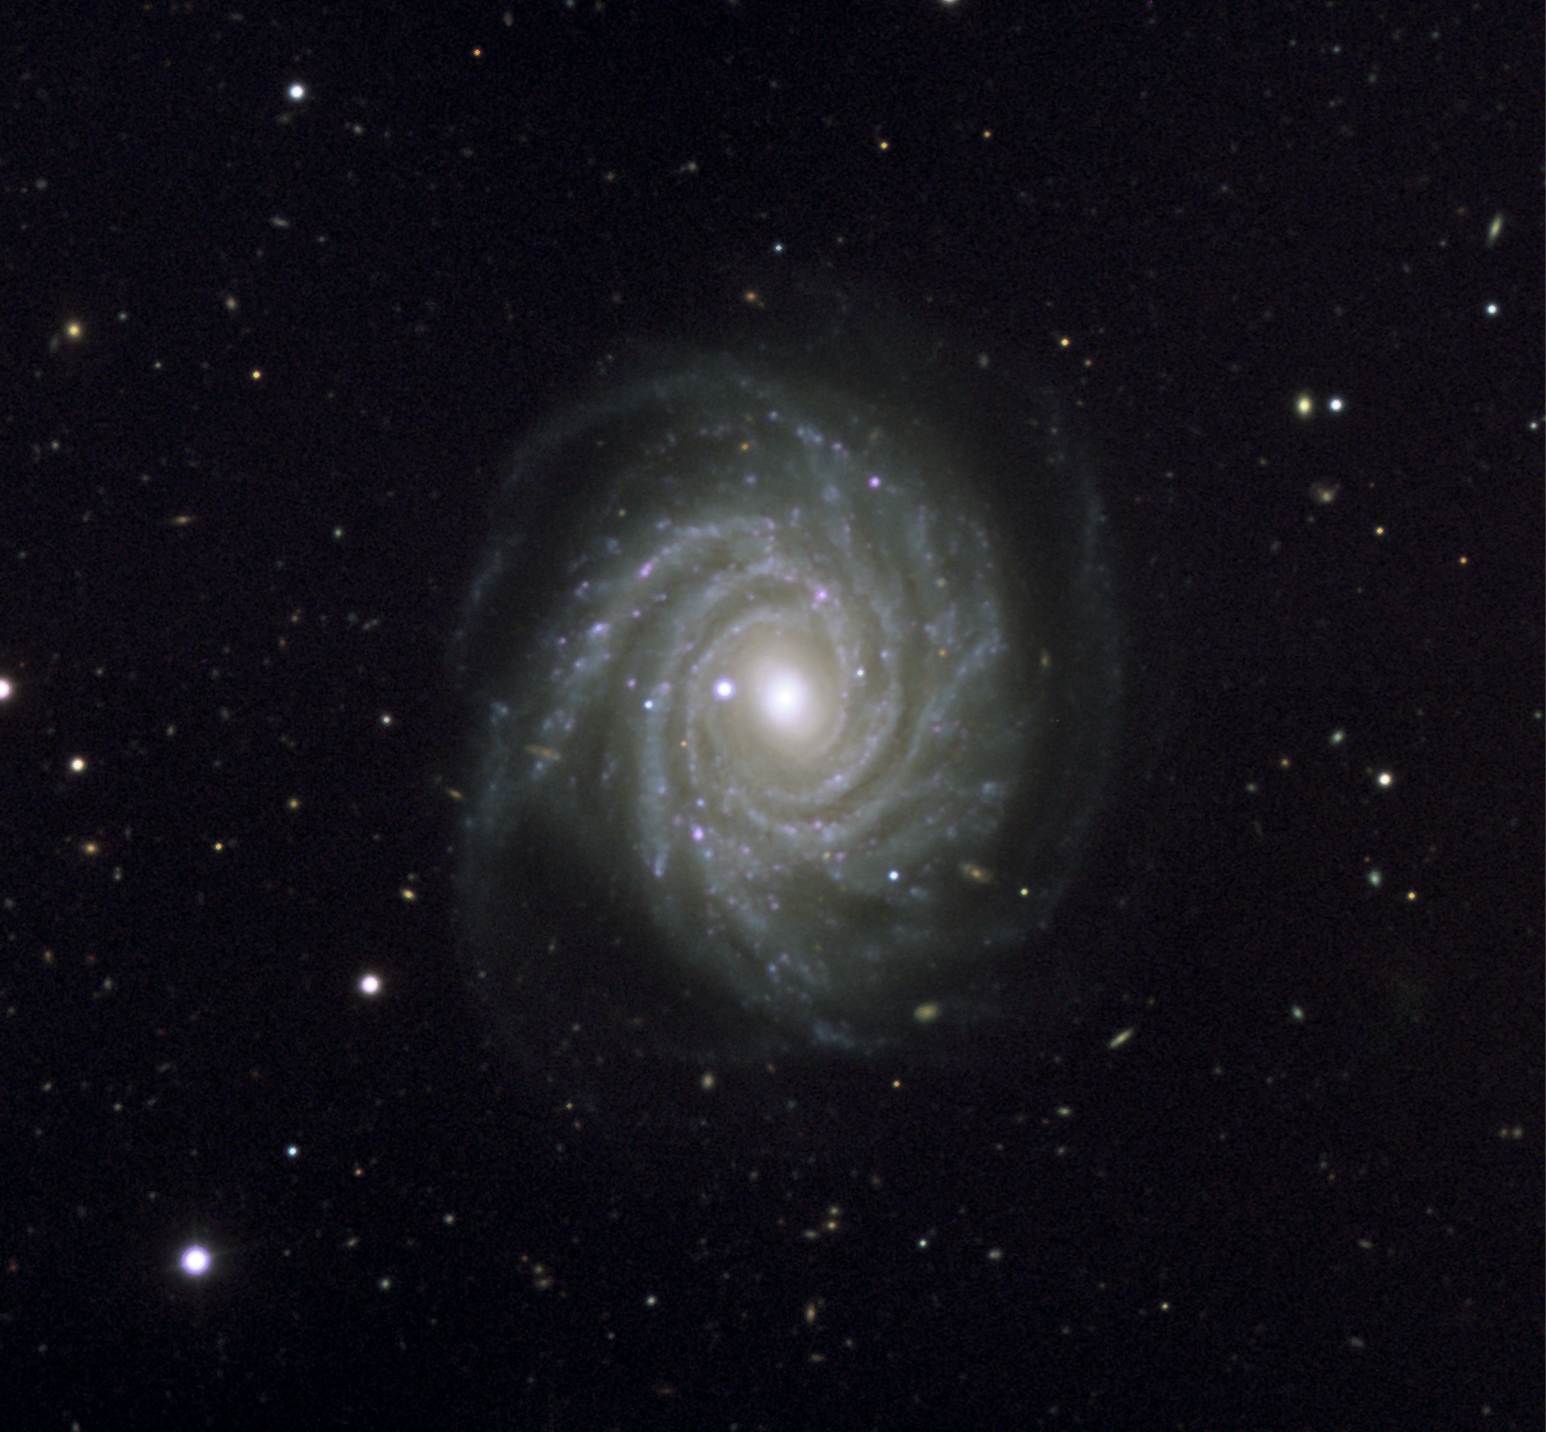

VLT image of supernova in beautiful spiral galaxy NGC 1288

Colour-composite image of the Type Ia supernova SN 2006dr in the spiral galaxy NGC 1288, as observed with ESO's Very Large Telescope. It is based on images acquired through several filters (B, V, R, I and H-alpha) for a total exposure time of 5 minutes. The supernova is the bright object visible to the left of the centre of the galaxy. Many distant galaxies are also seen in the vicinity of NGC 1288, of which some are behind. The data were acquired by ESO's Paranal Science team. The final image was made by Henri Boffin (ESO).

Credit: ESO